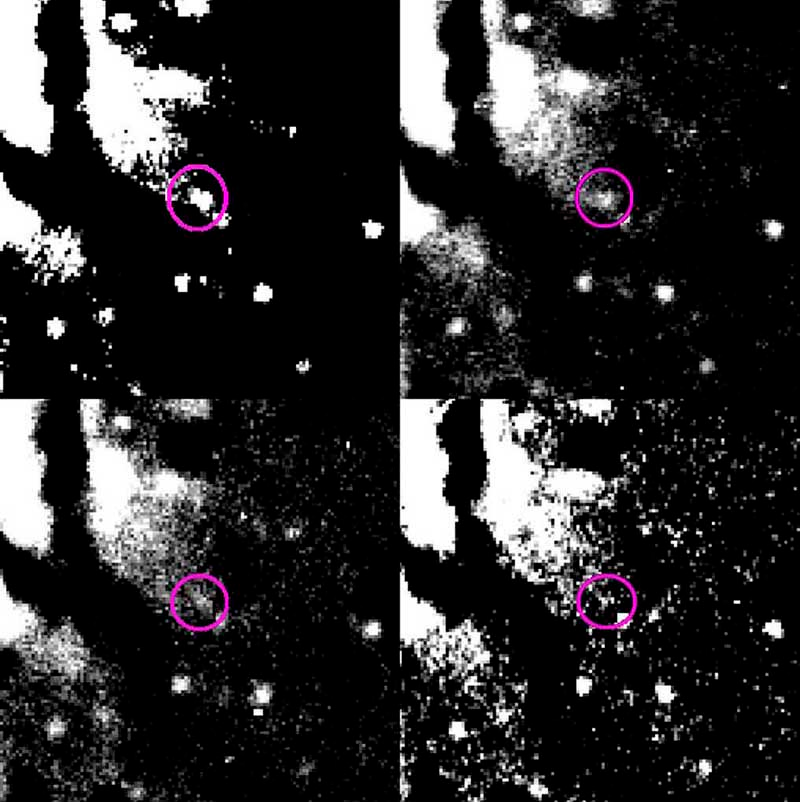

Brightness decline of Nova in NGC 1316

This composite image shows the blue images (B-filter) obtained in January 9 (upper left), 12 (upper right), 15 (lower left) and 19 (lower right), 2000, respectively. The decline of the brightness of the objects is obvious.

Credit: ESO